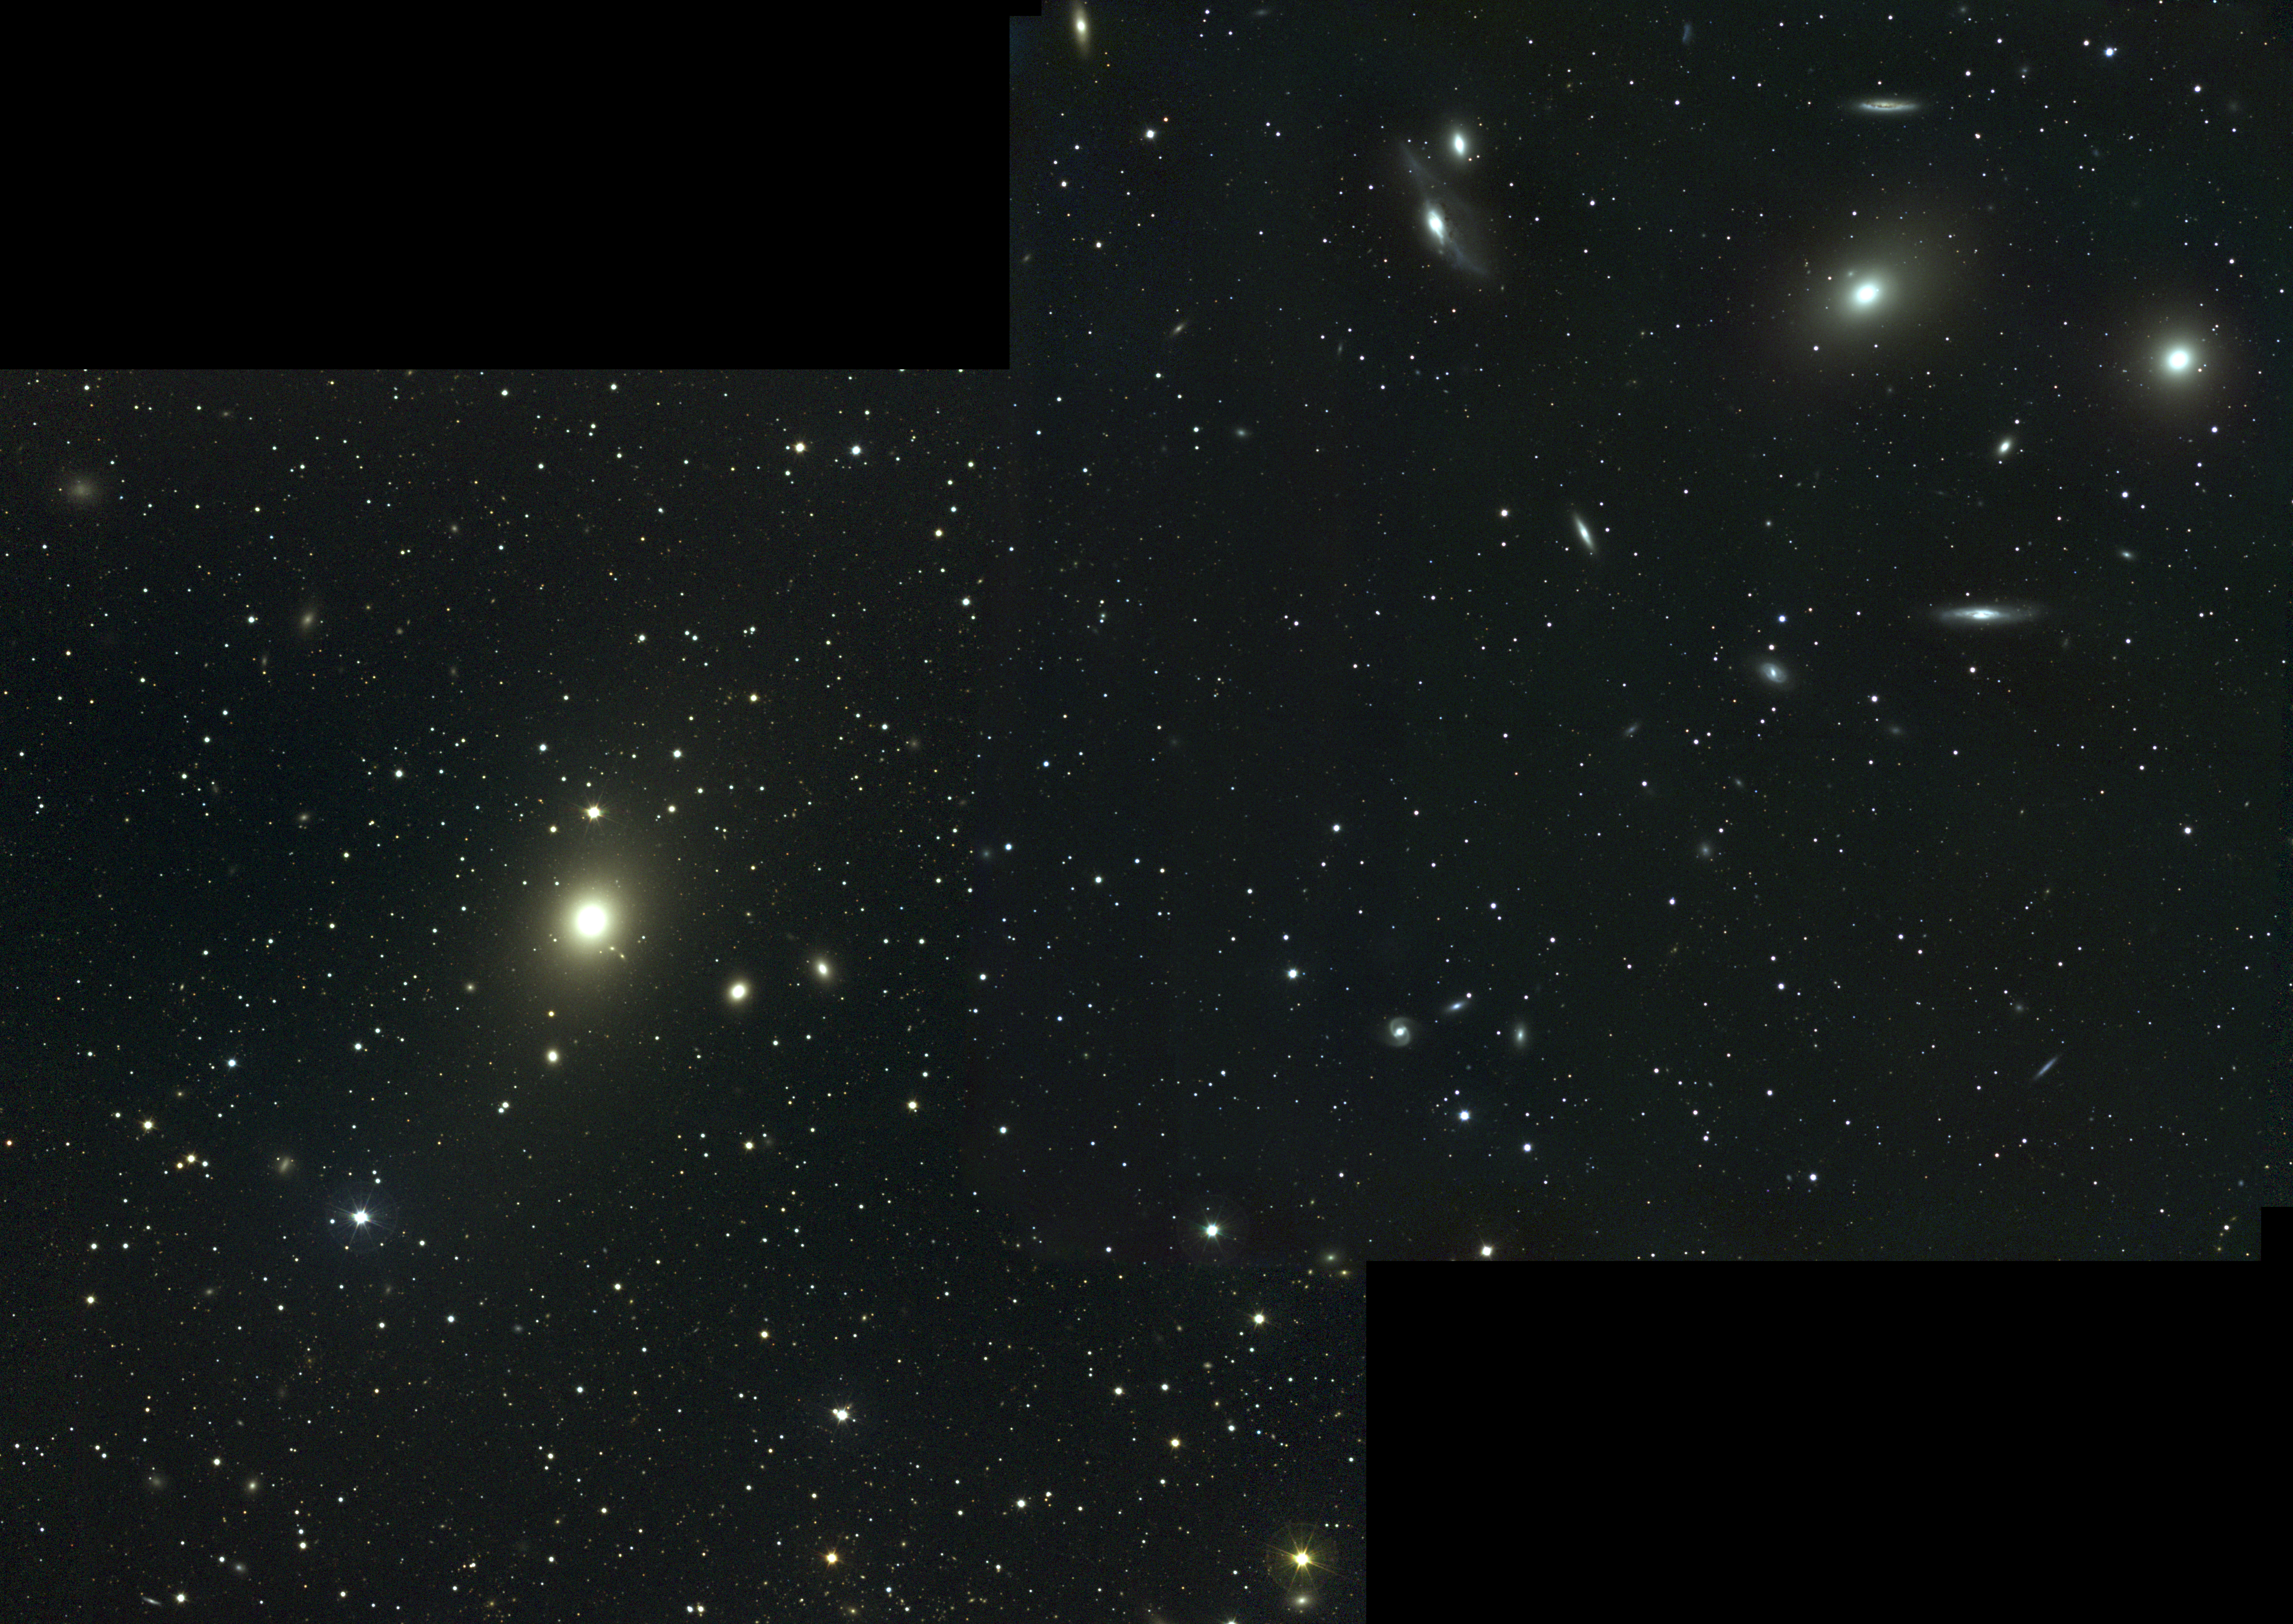

Cluster of galaxies in Virgo

The Virgo cluster of galaxies contains over 2000 galaxies and dominates the Local Supercluster: this picture shows the western central region of the cluster. To the lower left is the giant elliptical galaxy M87, believed to be the dominant member and close to the dynamical center of the cluster. The inner regions of M87, including its well-known jet, can be seen in our close-up from the KPNO 0.9-meter telescope. The two bright elliptical galaxies on the right (west) are M86 (left-most) and M84. We have a deeper black-and-white view of this part of the cluster from the KPNO Mayall 4-meter telescope. This image needs a more detailed caption: meanwhile, you can learn a great deal about the Virgo cluster from the SEDS Web site. The Virgo cluster includes Messier galaxies M49, M58, M59, M60, M61, M84, M85, M86, M87, M88, M89, M90, M91, M98, M99, and M100. This approximately true-color picture was created from sixteen images taken in June 1995 and January 1997 using BVR filters, at the Burrell Schmidt telescope of Case Western Reserve University's Warner and Swasey Observatory located on Kitt Peak, near Tucson, Arizona. These images were of different parts of the cluster and were mosaiced together, which is why the picture is an odd shape inside the frame. The most obvious effect of this mosaicing is a change in sky noise along the boundaries where different numbers of original exposures contributed. Image size 122x86 arc minutes (yes, 2x1.5 degrees, or 12 full moons).

Credit: NOIRLab/NSF/AURA